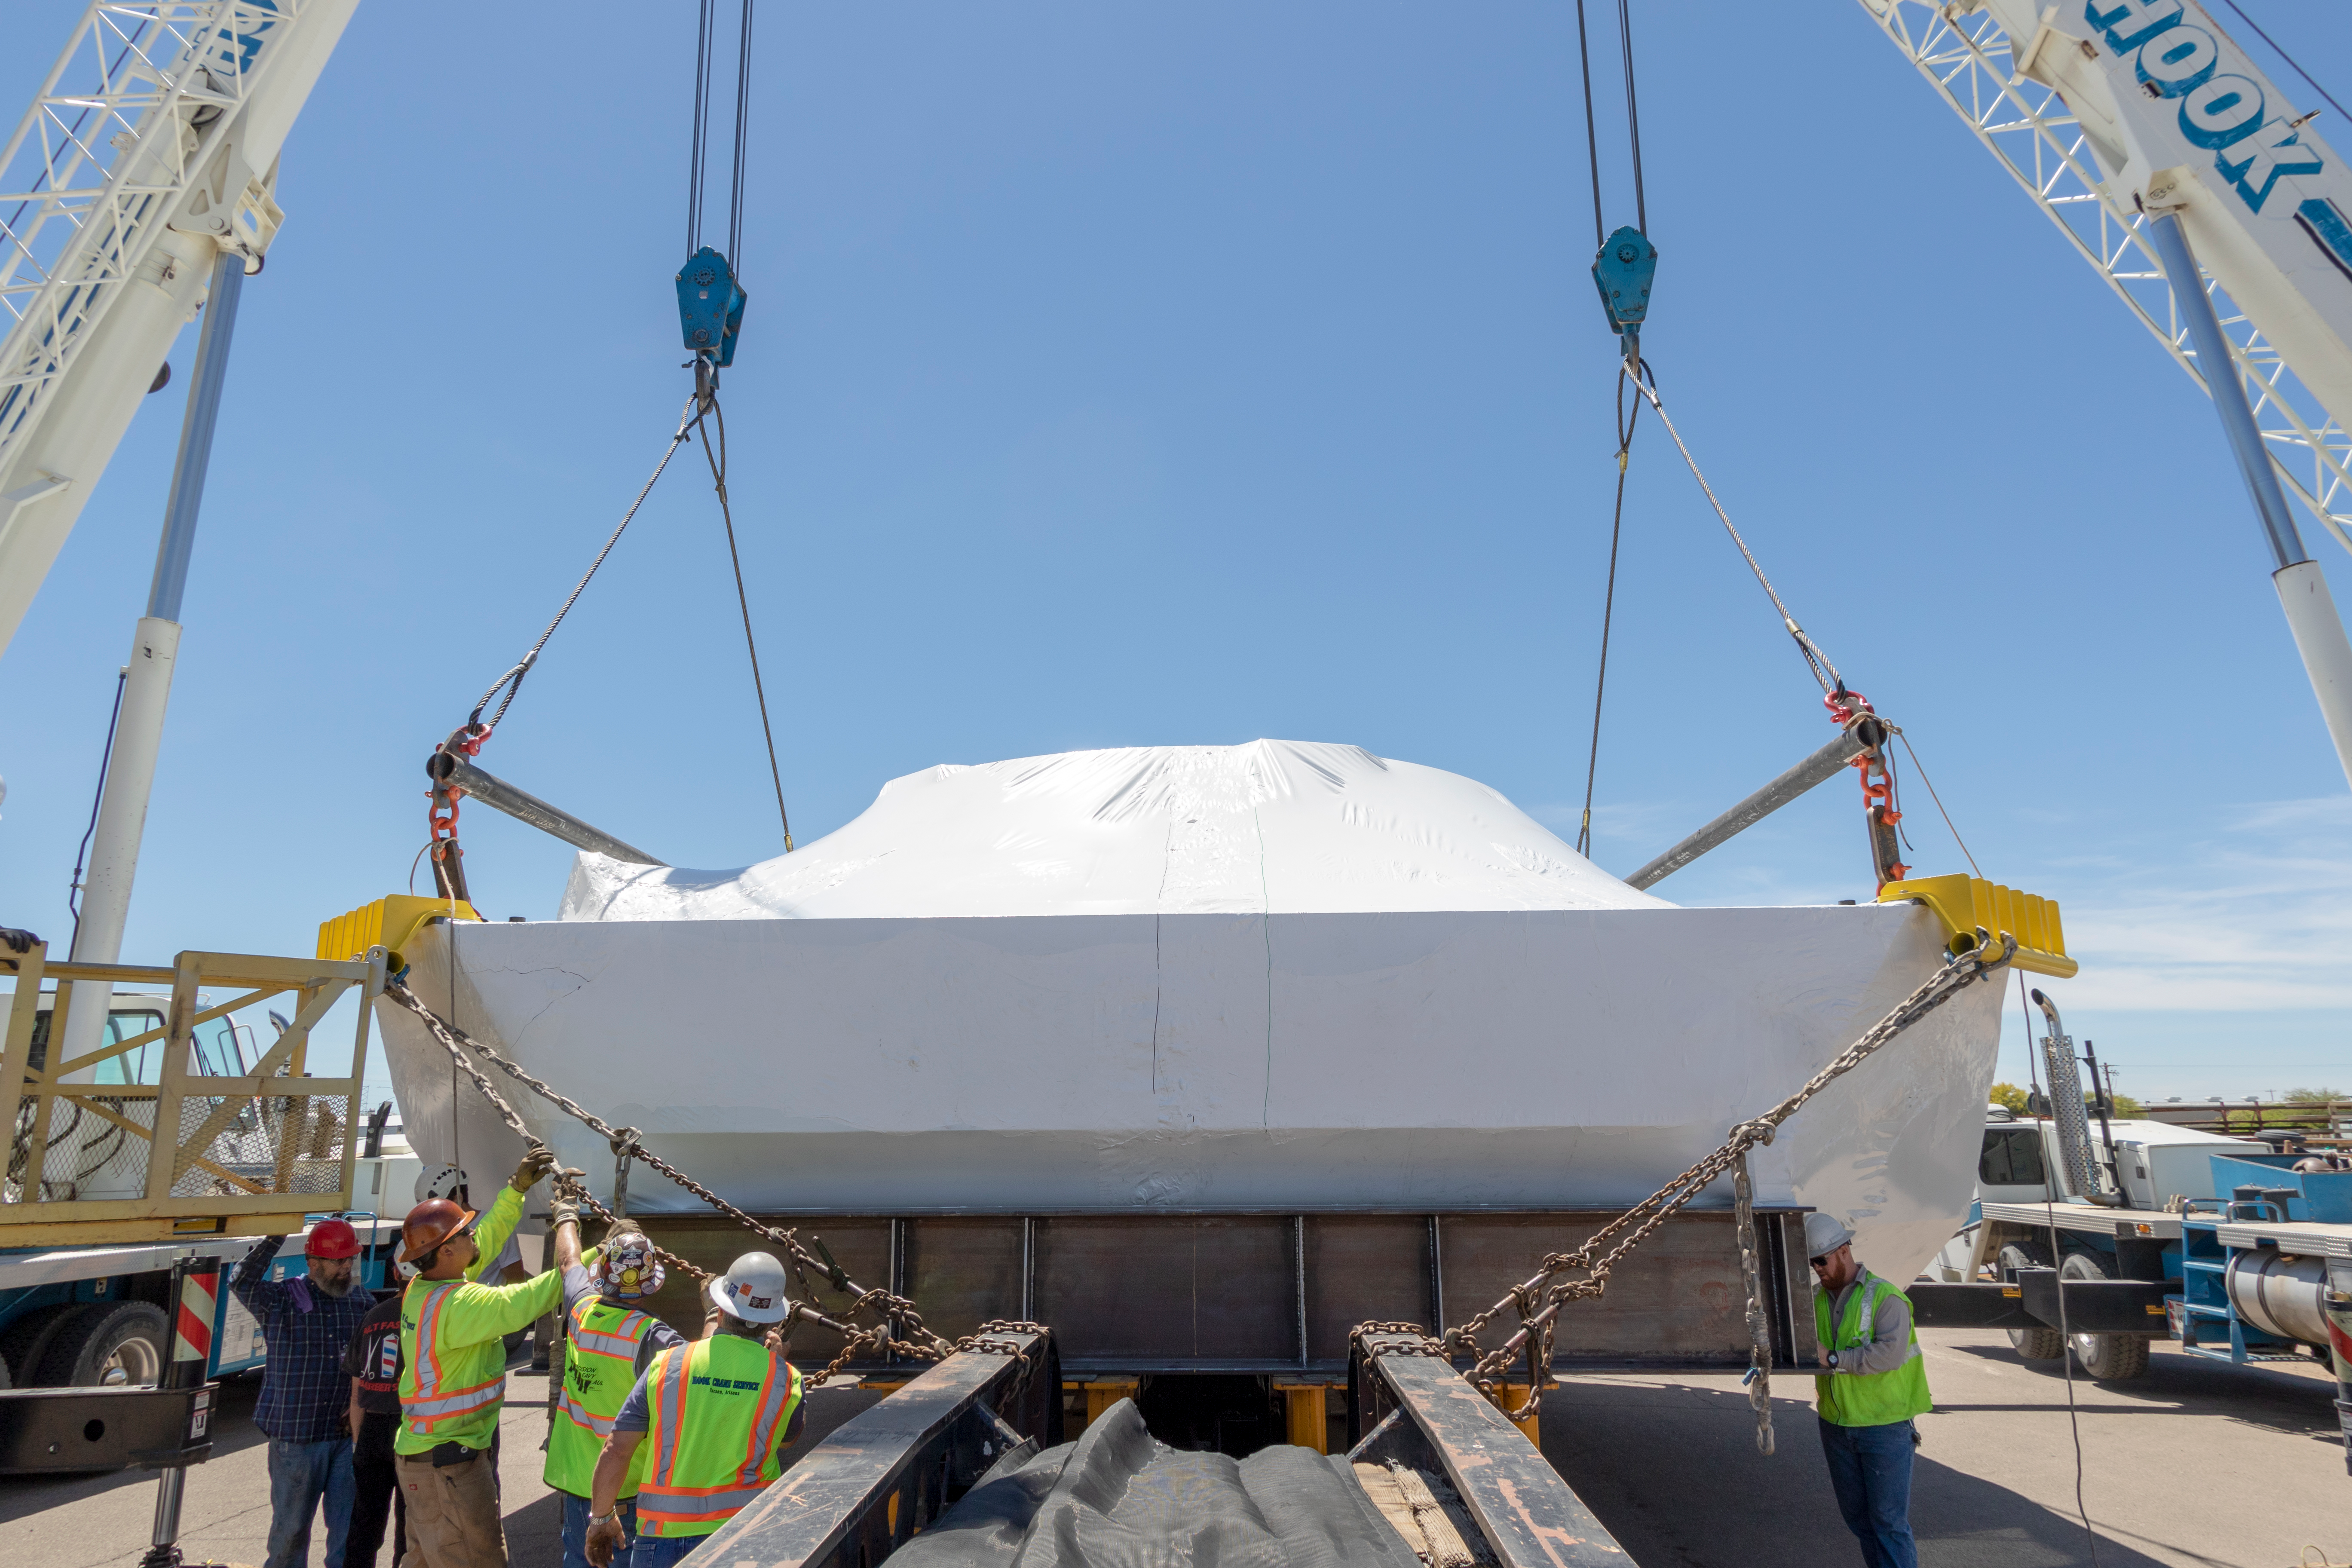

M1M3 Cell Prepared for Transport

The M1M3 cell will soon be following the mirror to Chile; it was wrapped for shipping at vendor CAID Industries in Tucson last week and then loaded onto the 120-foot-long vehicle that will transport it to Houston, Texas at the end of April.

Credit: Rubin Observatory/NSF/AURA